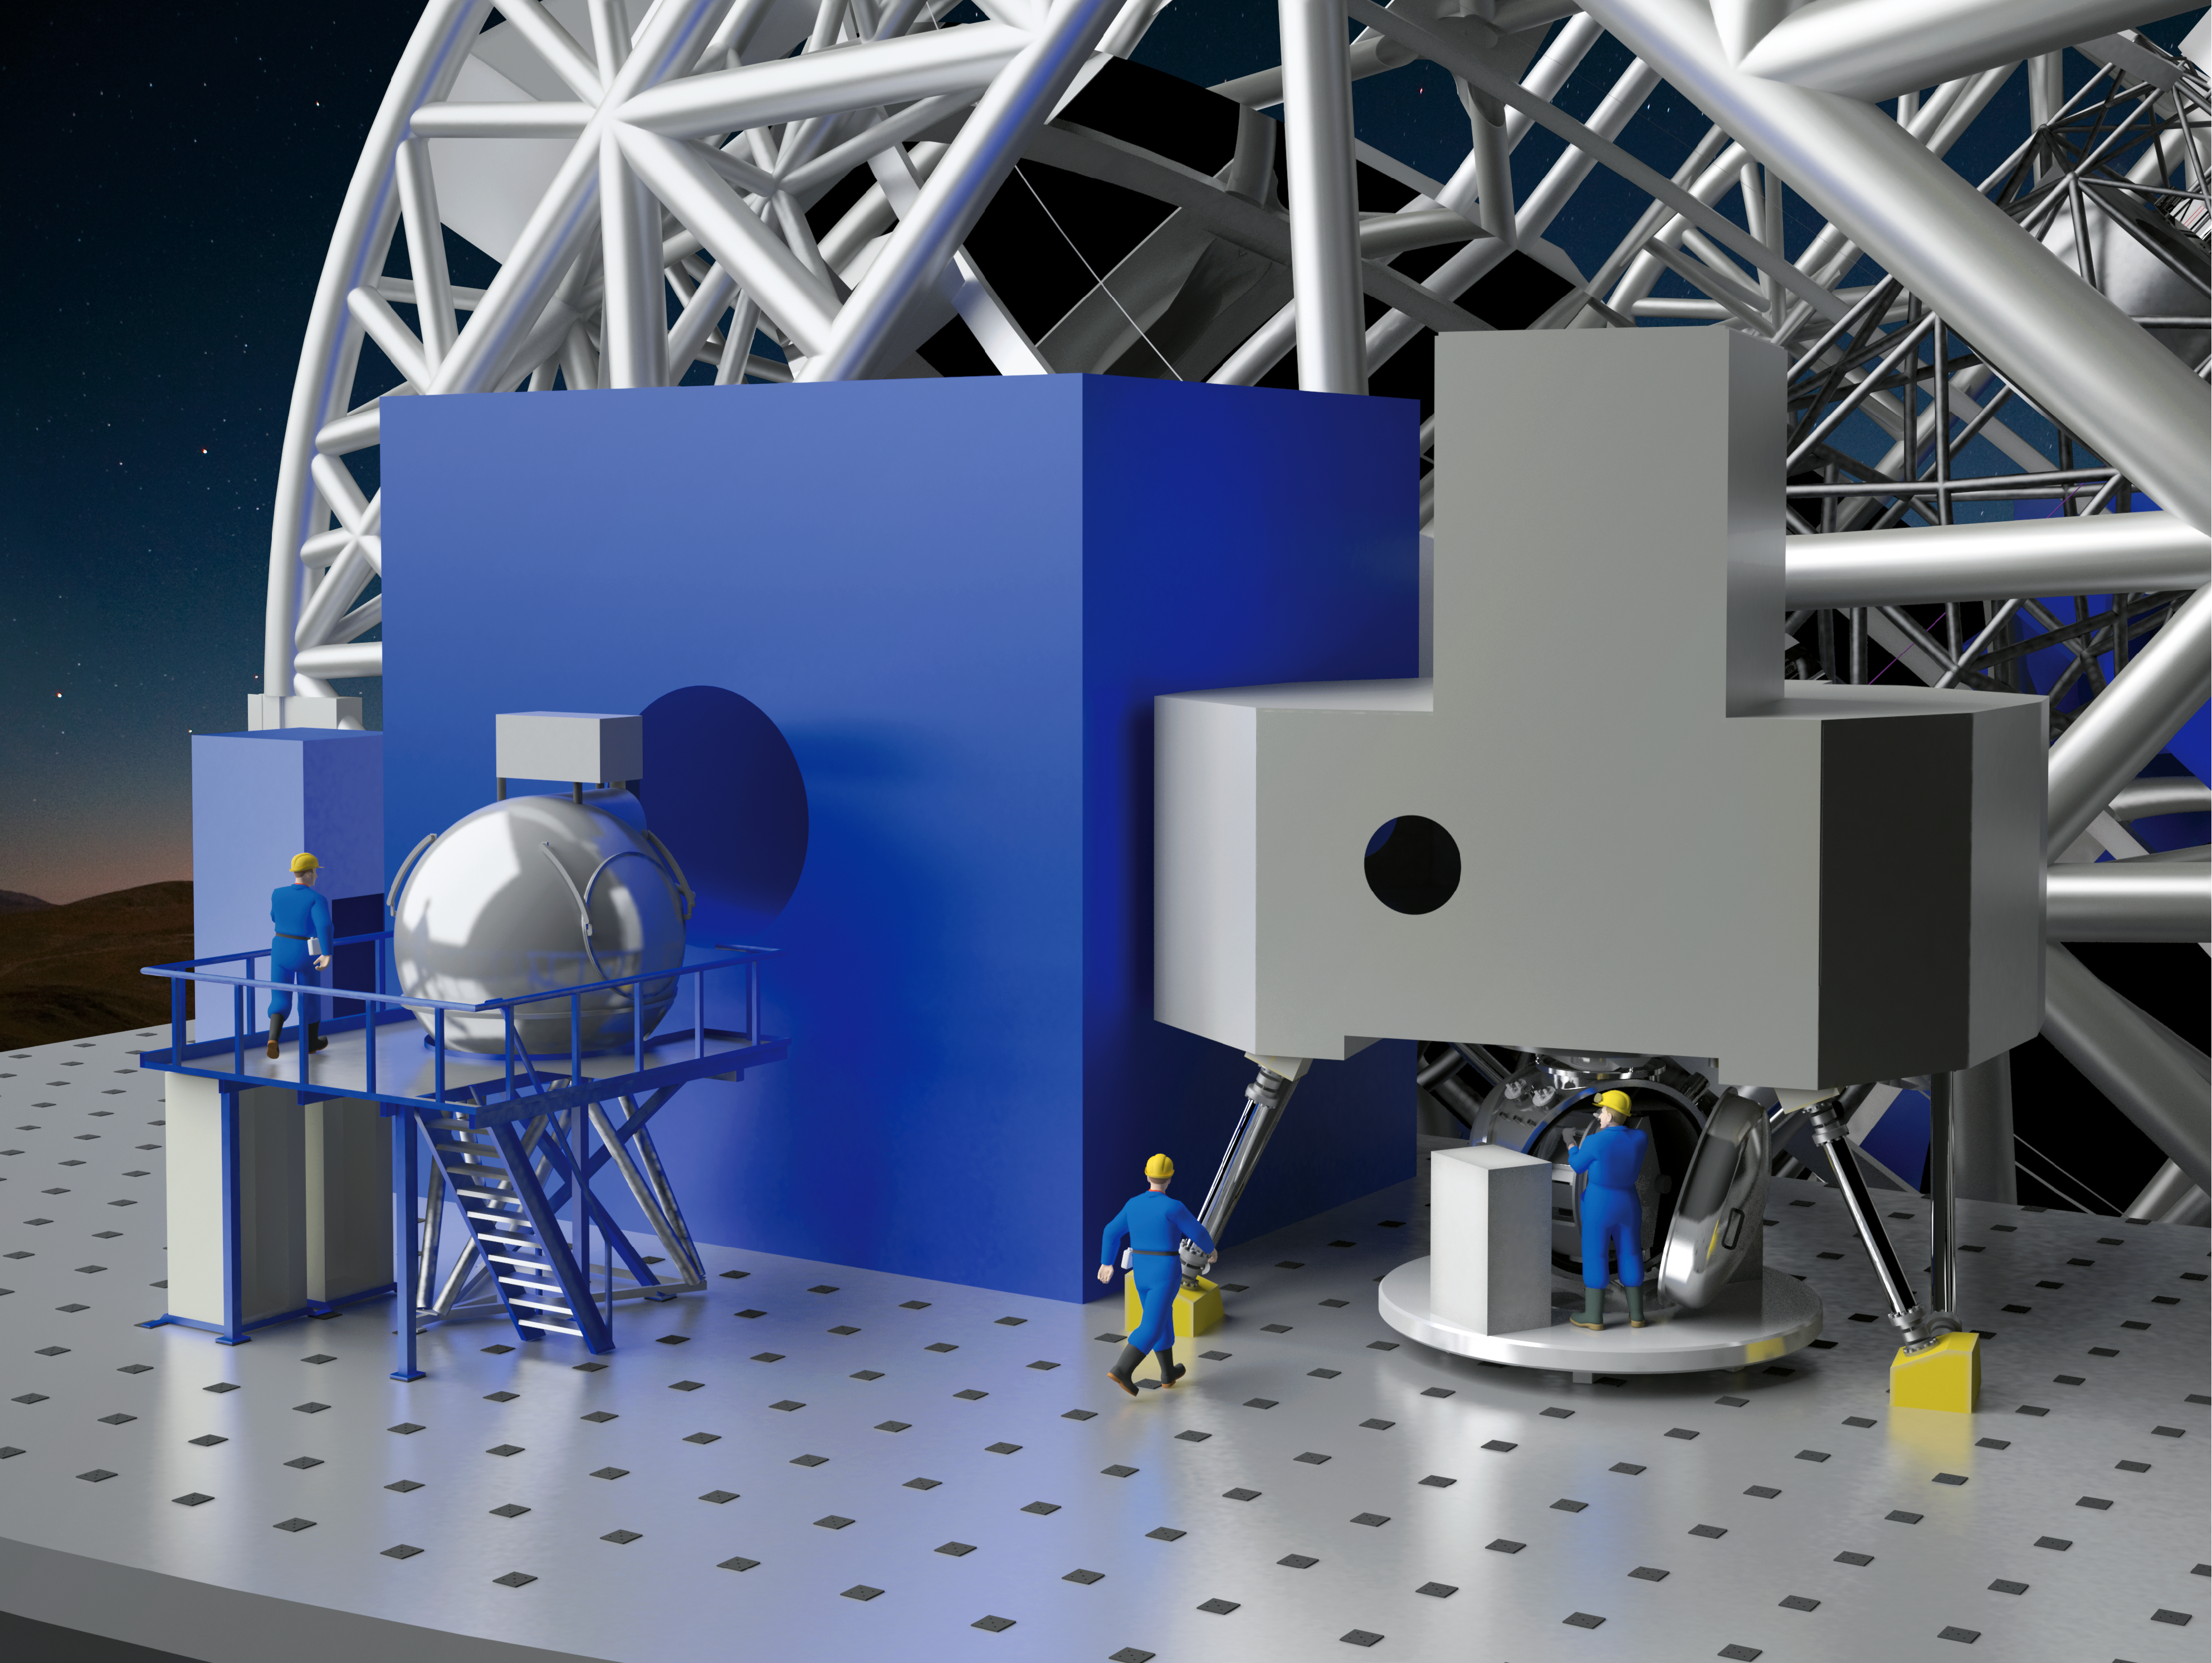

ELT Nasmyth focus

Artist´s rendering of one of the ELT Nasmyth foci, equipped with some of the instruments currently studied: METIS (Mid-Infrerred ELT Imager and Spectrograph) and MICADO (the Multi-adaptive Optics Imaging Camera for Deep Observations).

The instrument locations and the design for the ELT shown here are preliminary.

Credit: NOVA/METIS/MORFEO/MICADO/HARMONI